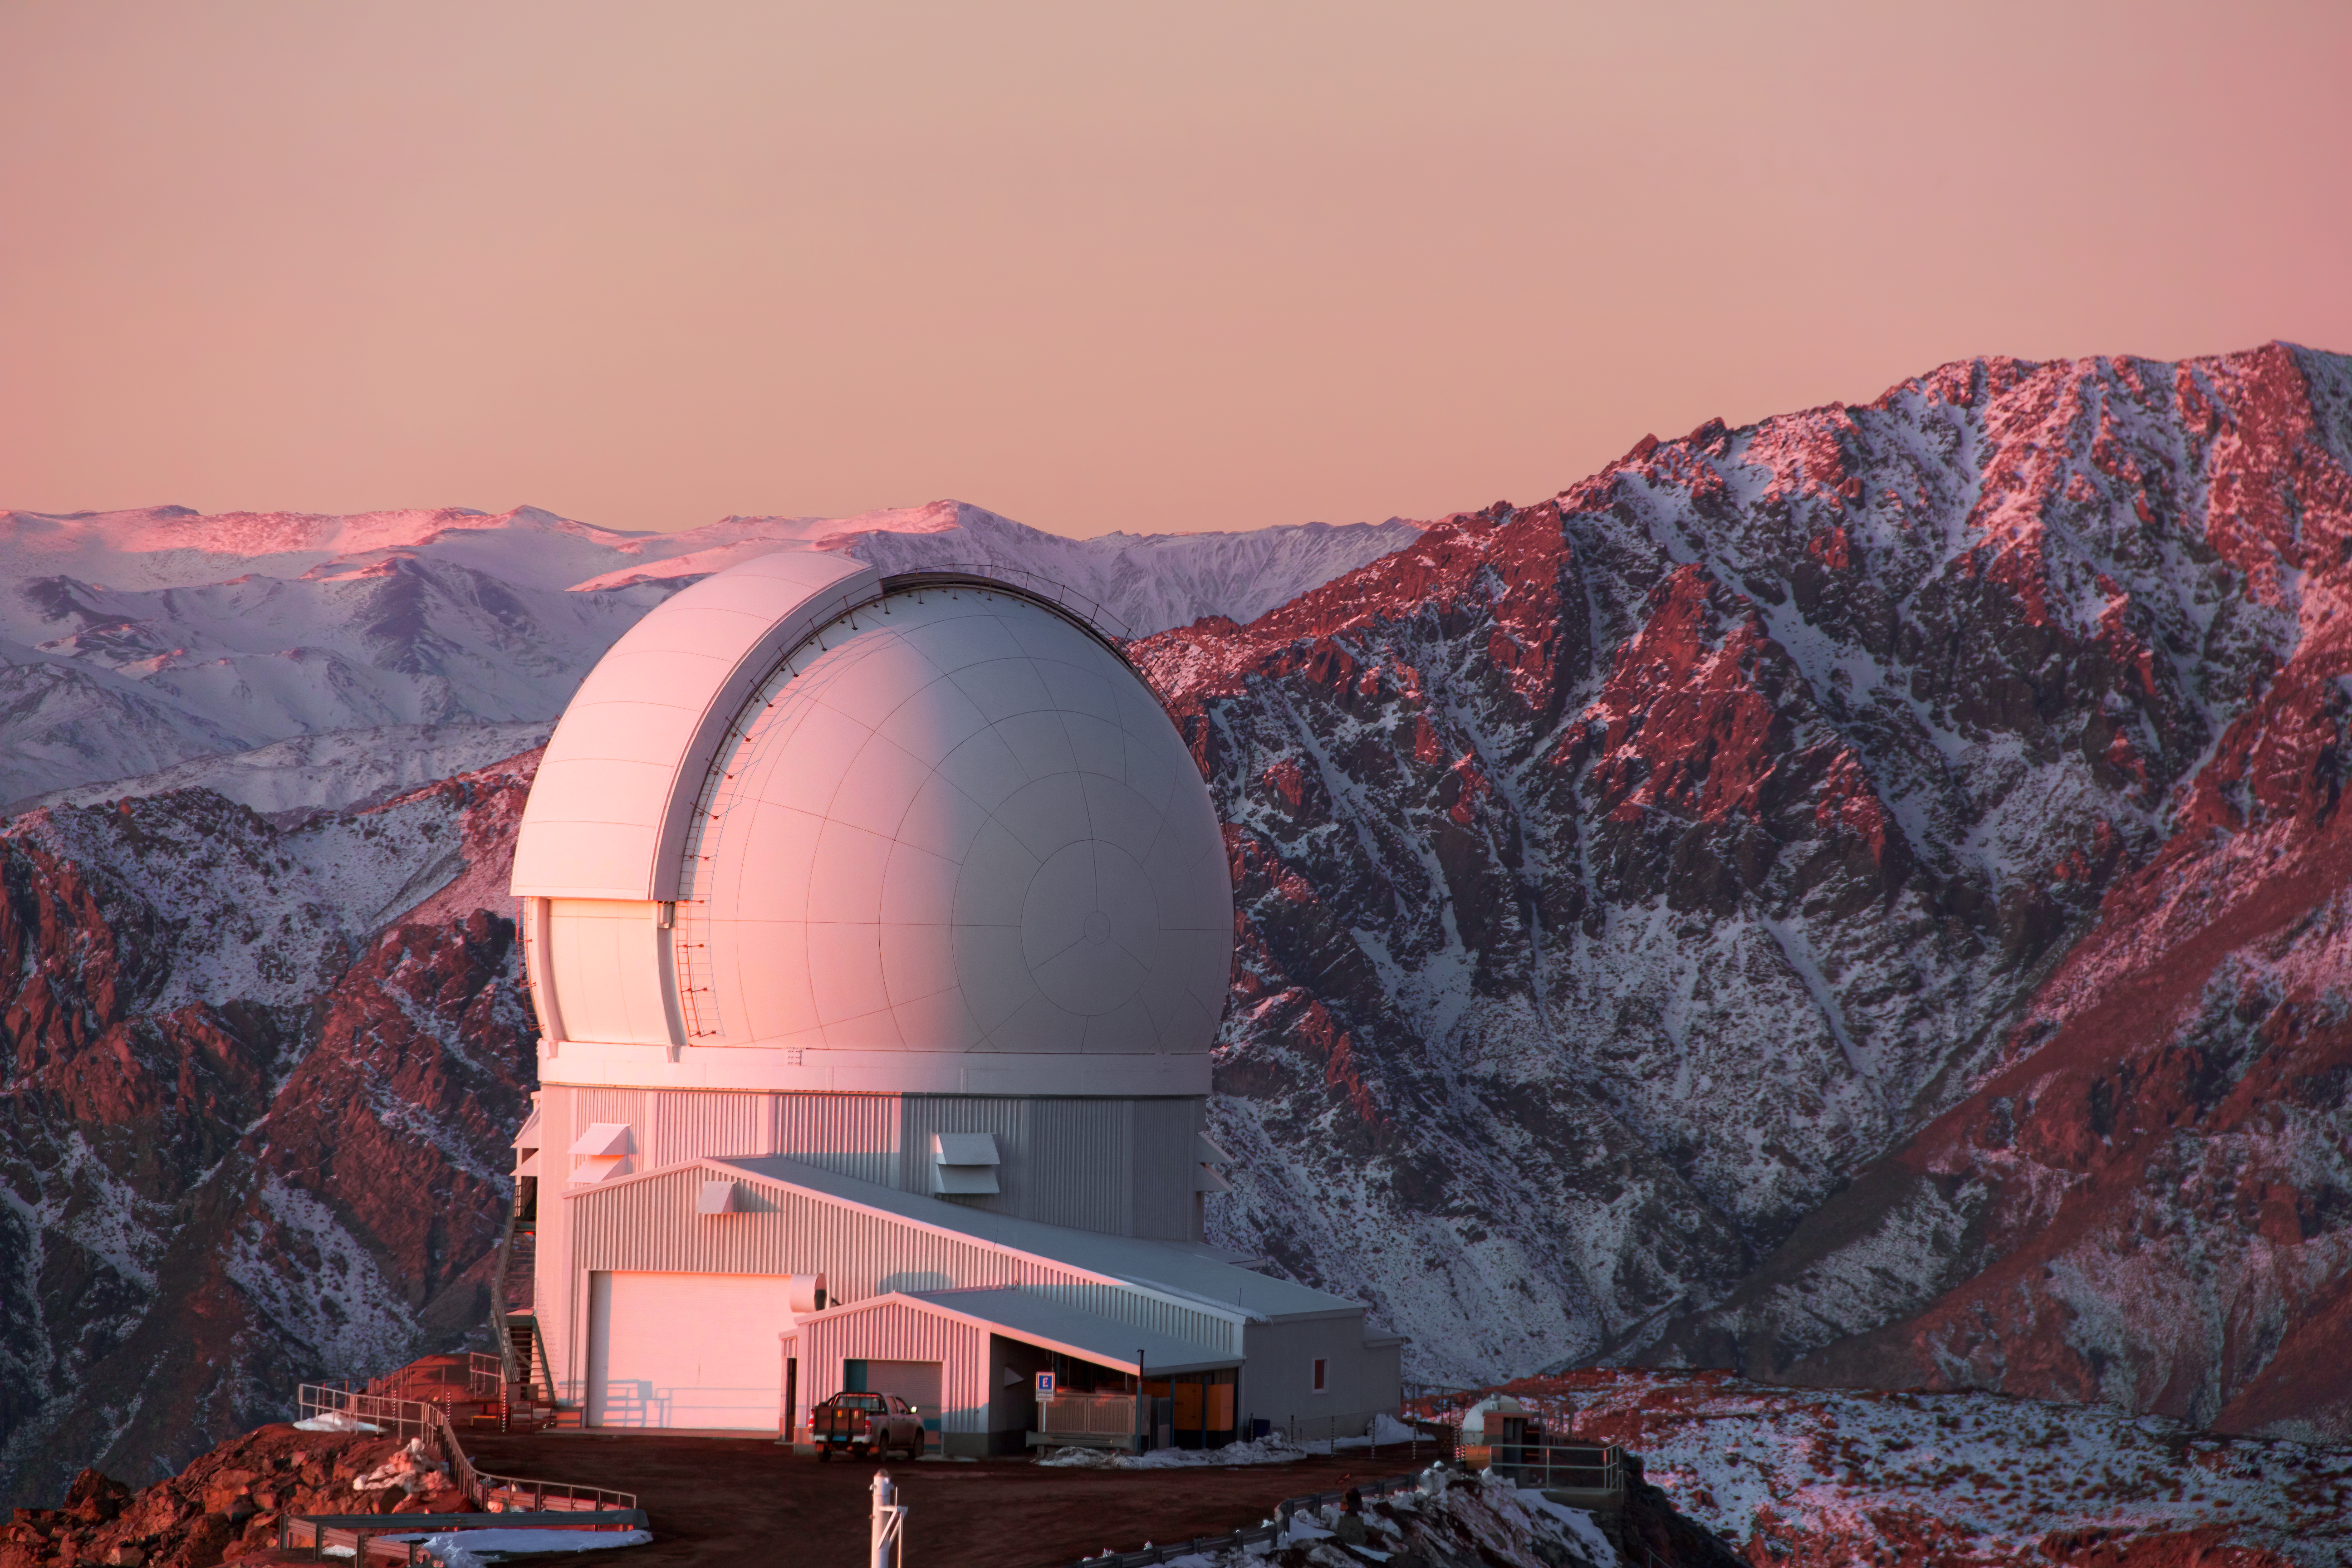

A Snowball SOARs

The white dome of the Southern Astrophysical Research (SOAR) Telescope looks a little like a giant snowball, juxtaposed against the icy backdrop. SOAR is an optical telescope, meaning that it observes the skies in the wavelength range that the human eye is sensitive to (and a little beyond). The telescope, however, is equipped with a 4.1-meter mirror, so it can collect a lot more light than human eyes. SOAR is based in Chile at Cerro Pachón. It stands at an altitude of 2,700 meters (8,900 feet) above sea level, which in this winter scene, explains the frosted mountain tops! SOAR is operated by the Cerro Tololo Inter-American Observatory, a Program of NSF NOIRLab.

Credit: CTIO/NOIRLab/NSF/AURA/J. Fuentes